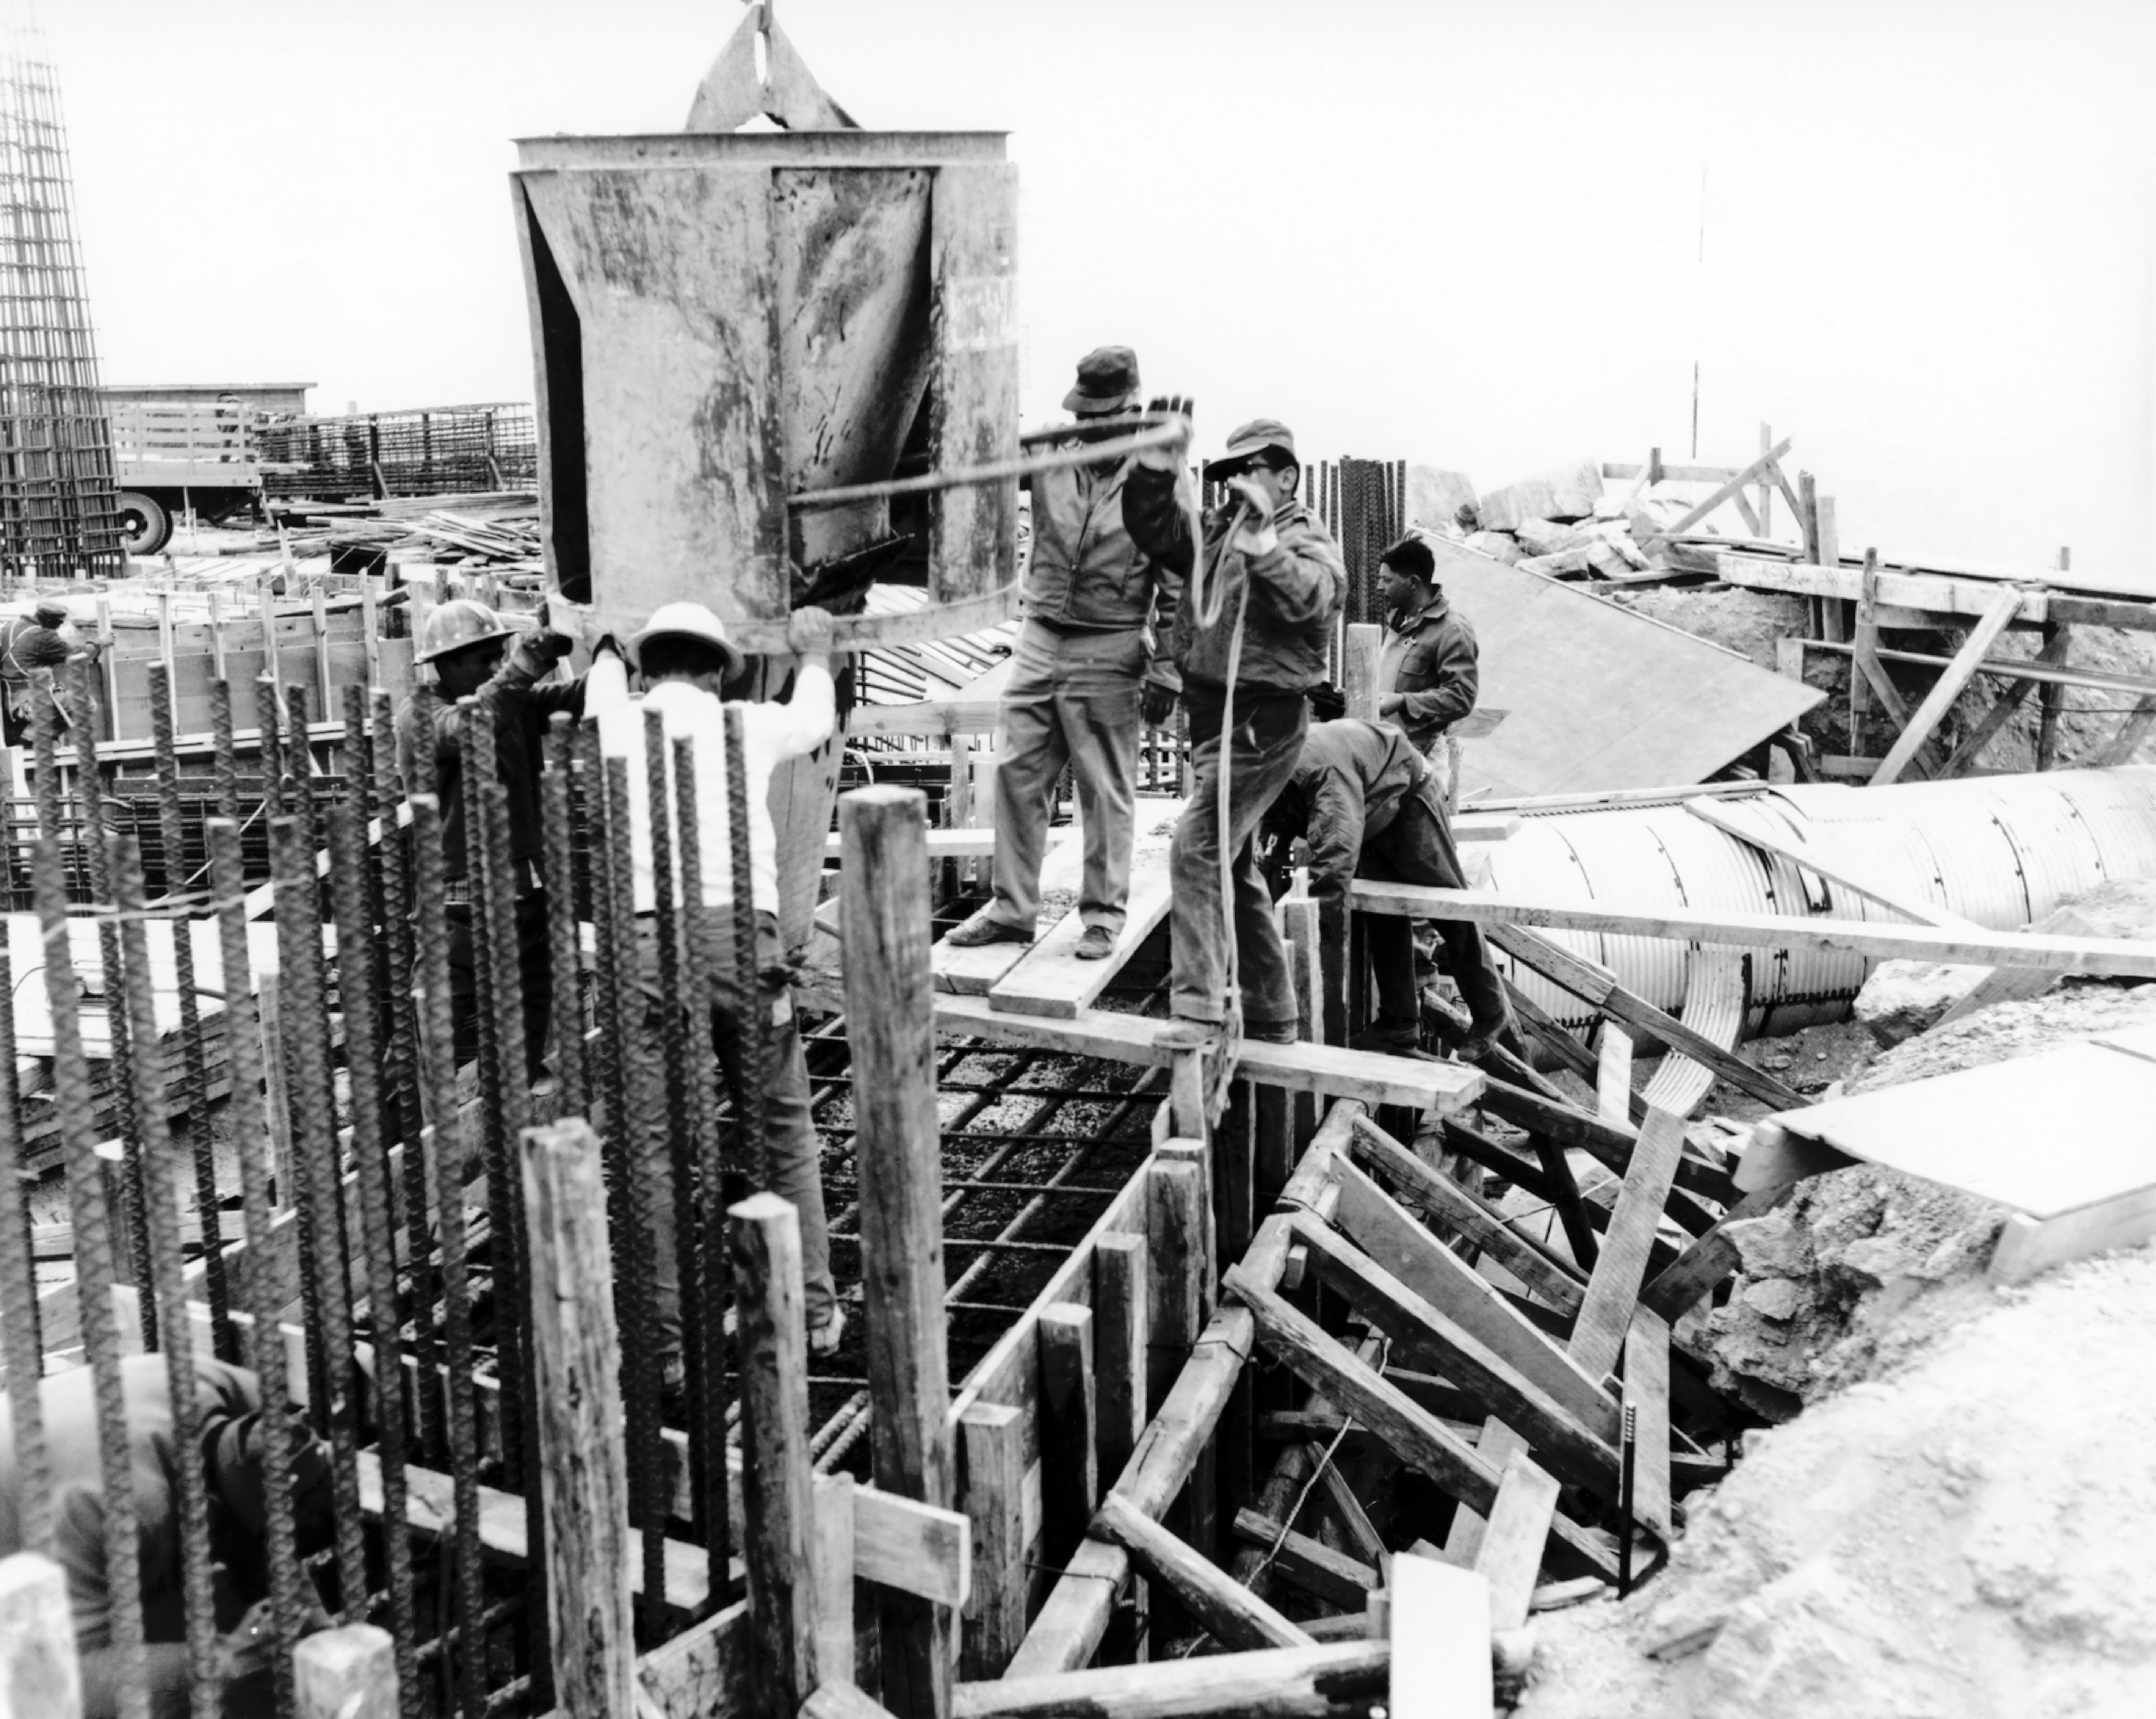

CTIO History - Construction on Víctor M. Blanco 4-meter Telescope

A historical photo of the construction of the Víctor M. Blanco 4-meter Telescope at Cerro Tololo Inter-American Observatory (CTIO), a Program of NSF NOIRLab, in Chile.

Credit: CTIO/NOIRLab/NSF/AURA/R. González